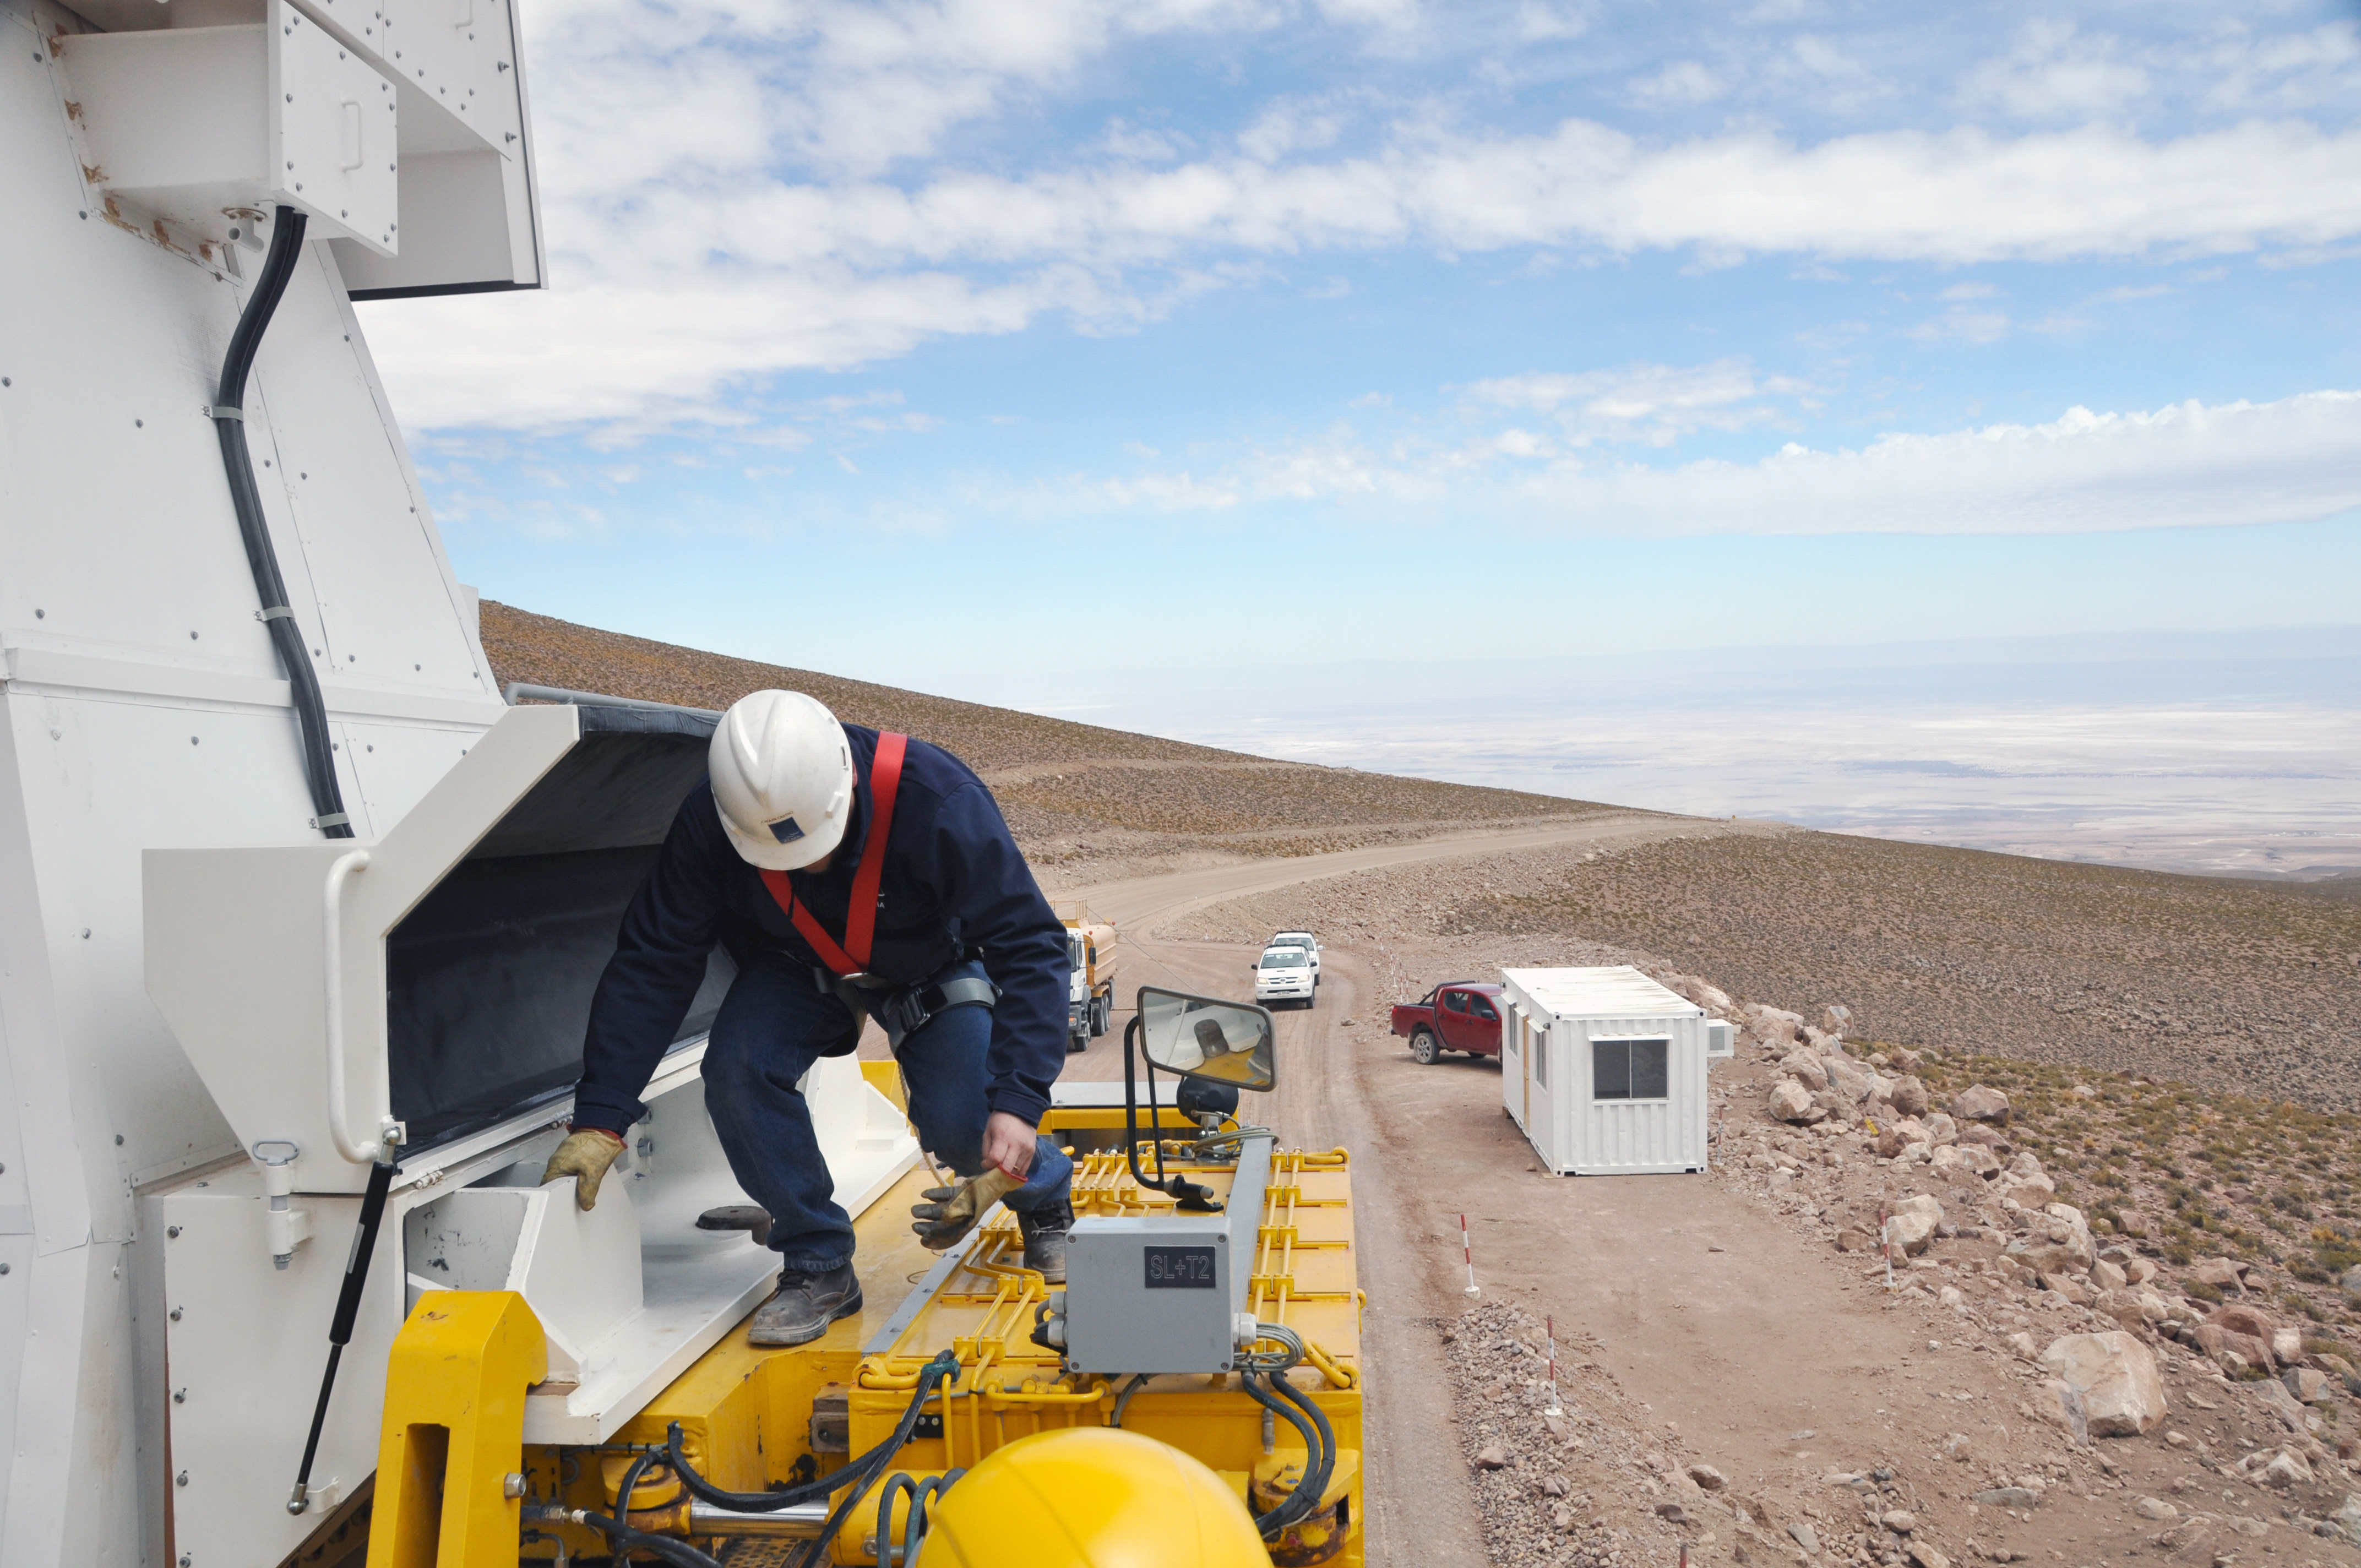

ALMA antenna transporter inspection

In this photograph, a mid-trip inspection before reaching Chajnantor.

Credit: Ralph Bennett - ALMA (ESO/NAOJ/NRAO)